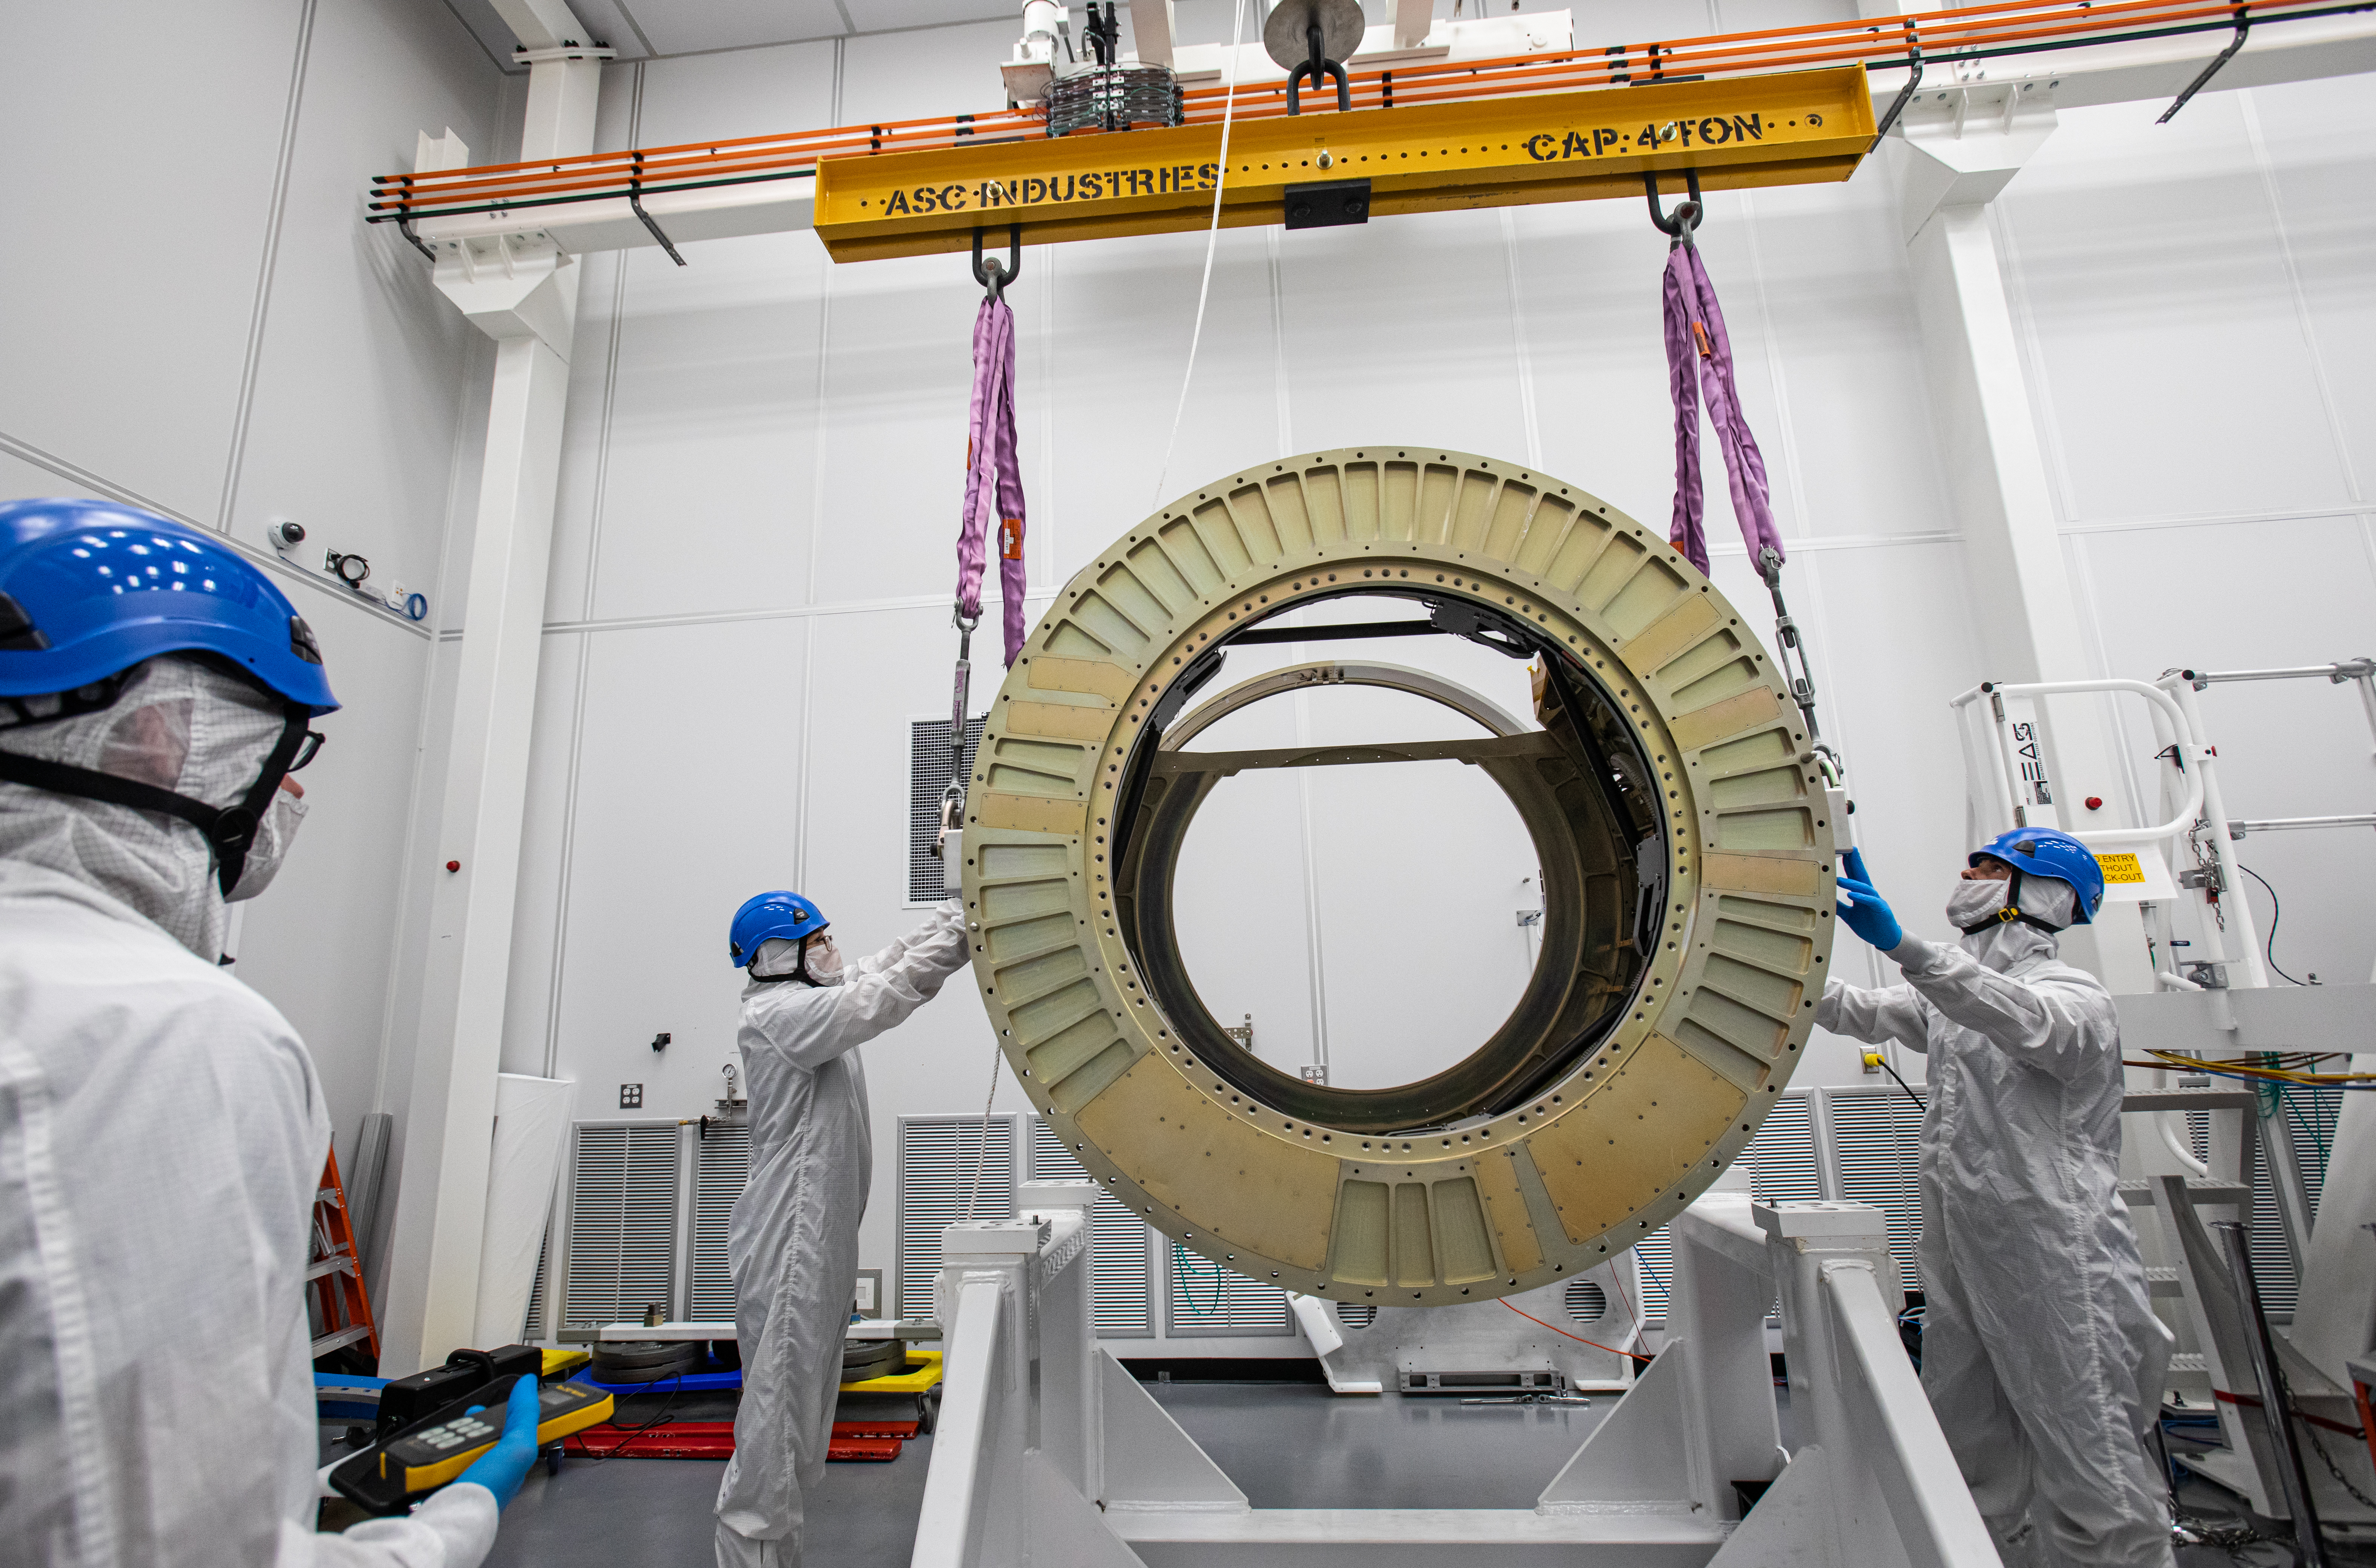

LSST Camera Body Lift

The LSST team successfully completed a lift of the camera body on April 4.

Credit: Jacqueline Ramseyer Orrell/SLAC National Accelerator Laboratory